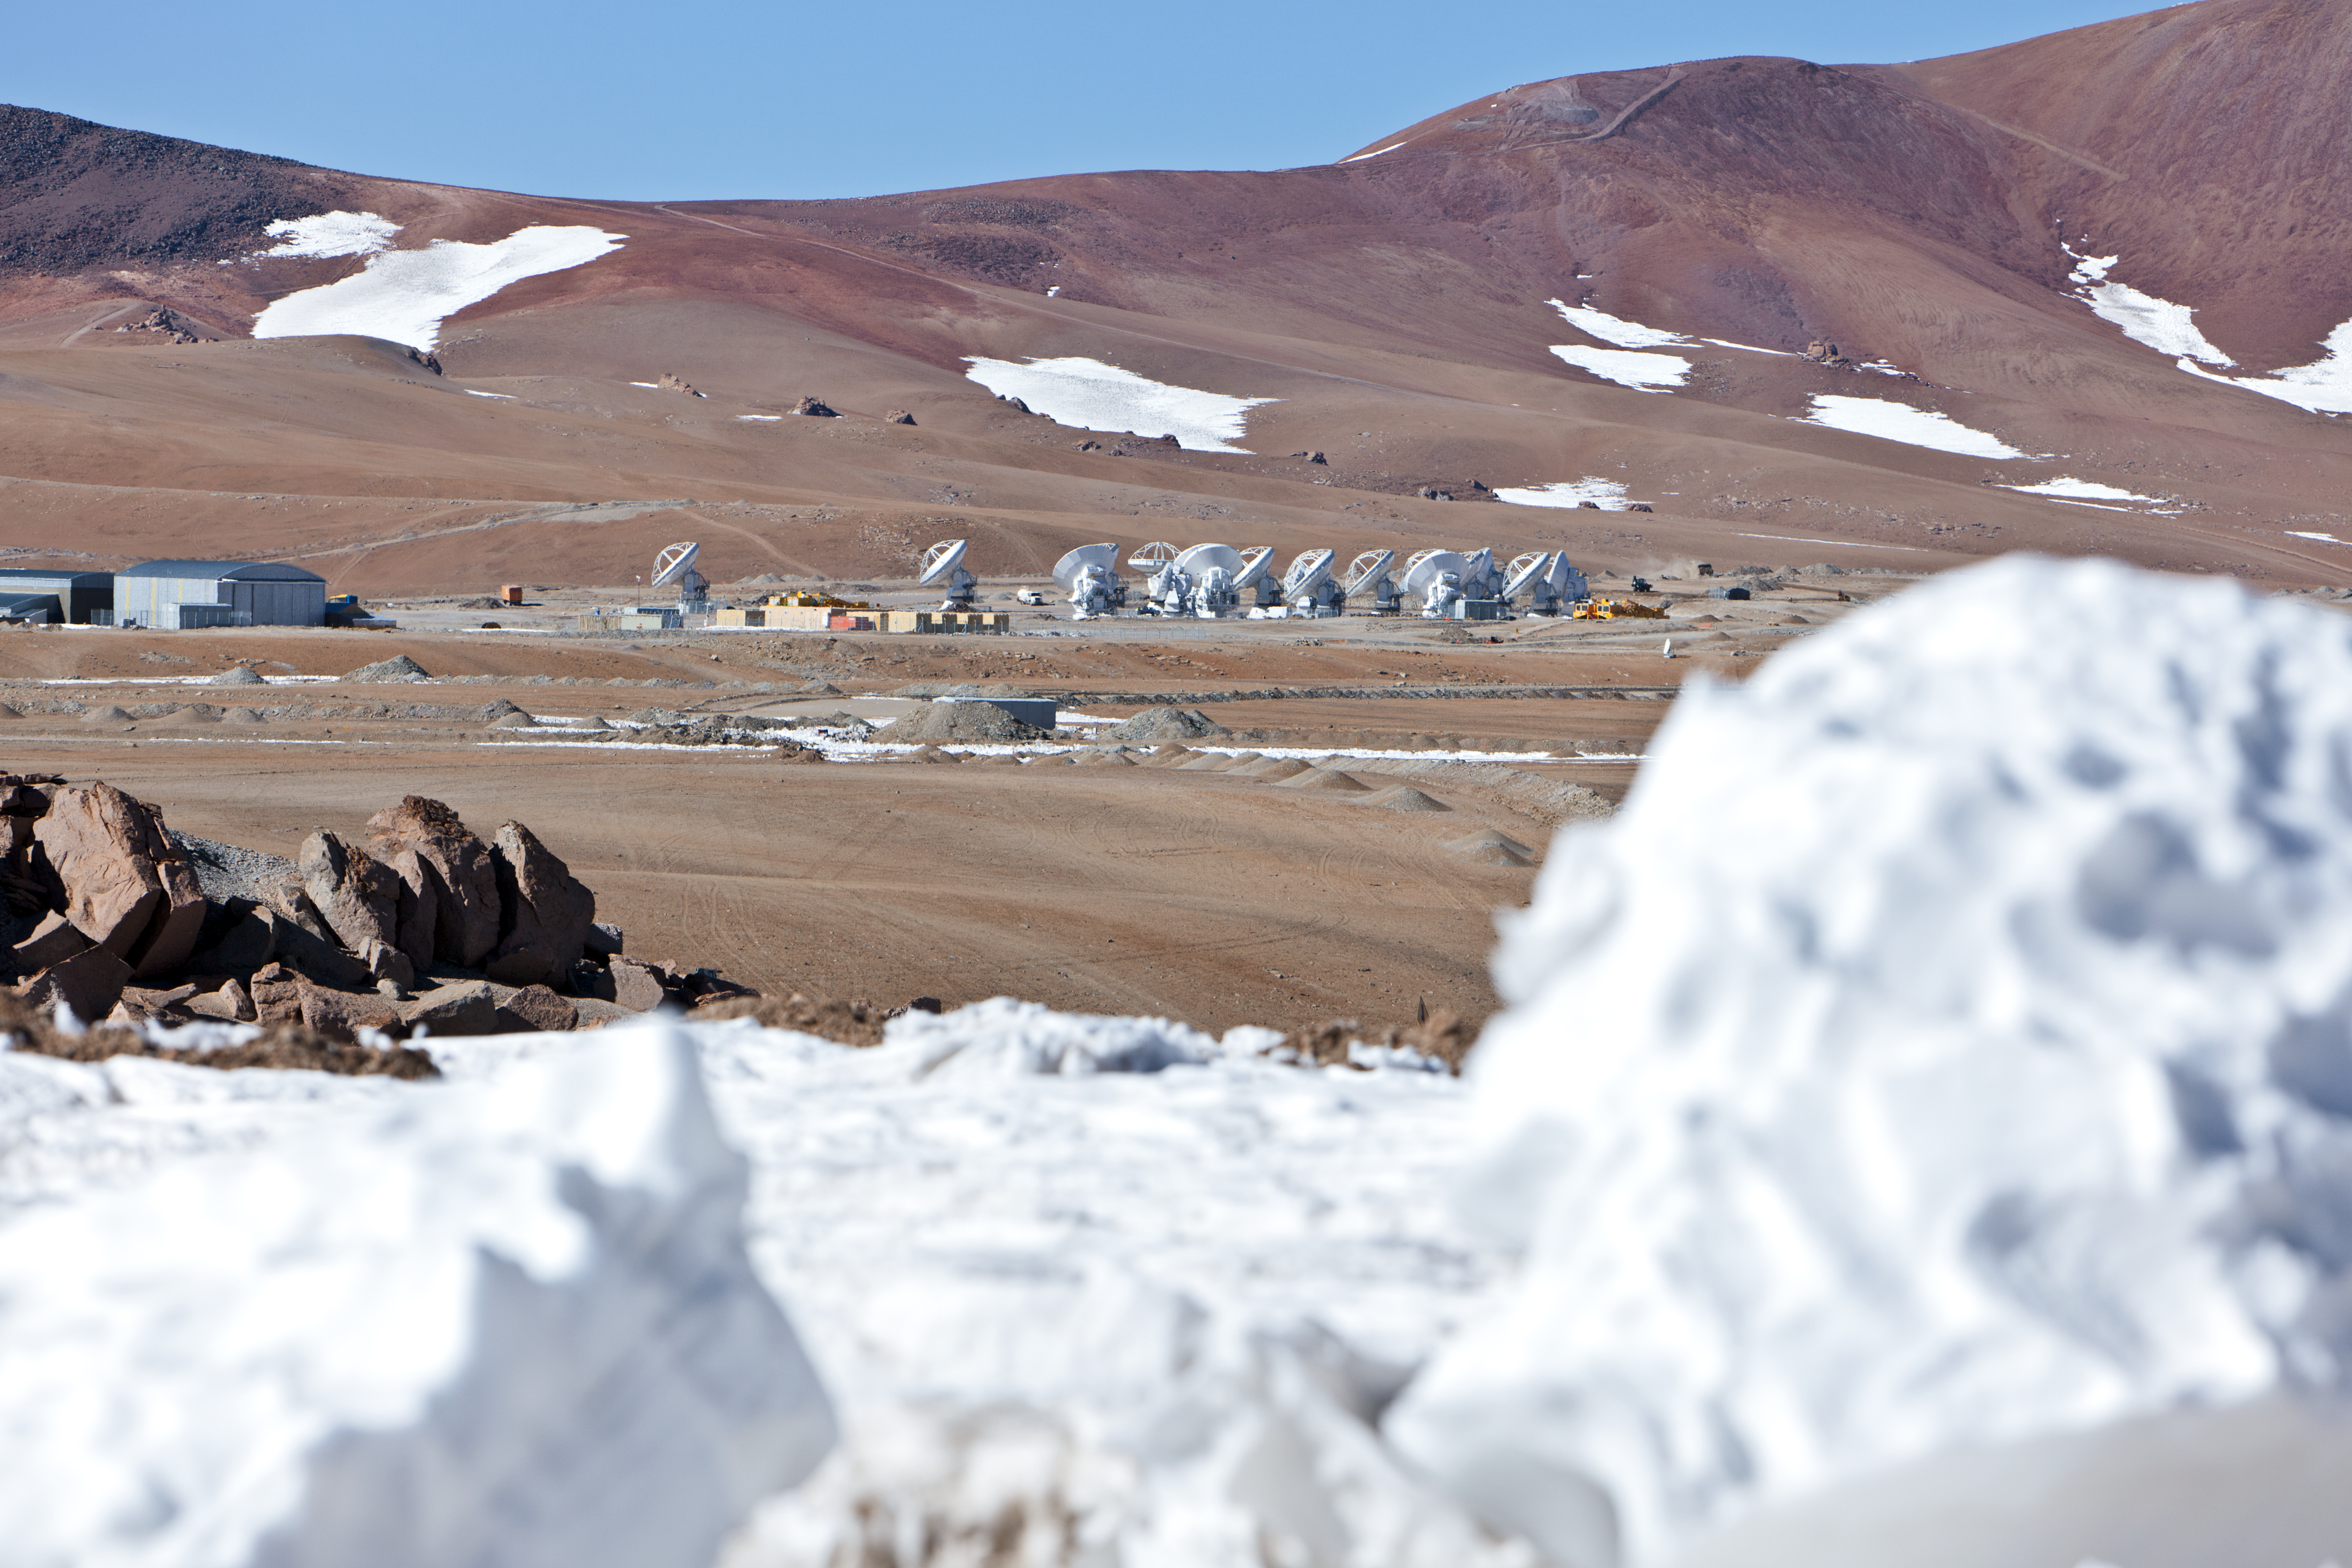

ALMA antennas

A collection of ALMA antennas at the Chajnantor plateau site high in the Atacama Desert.

Credit: ESO